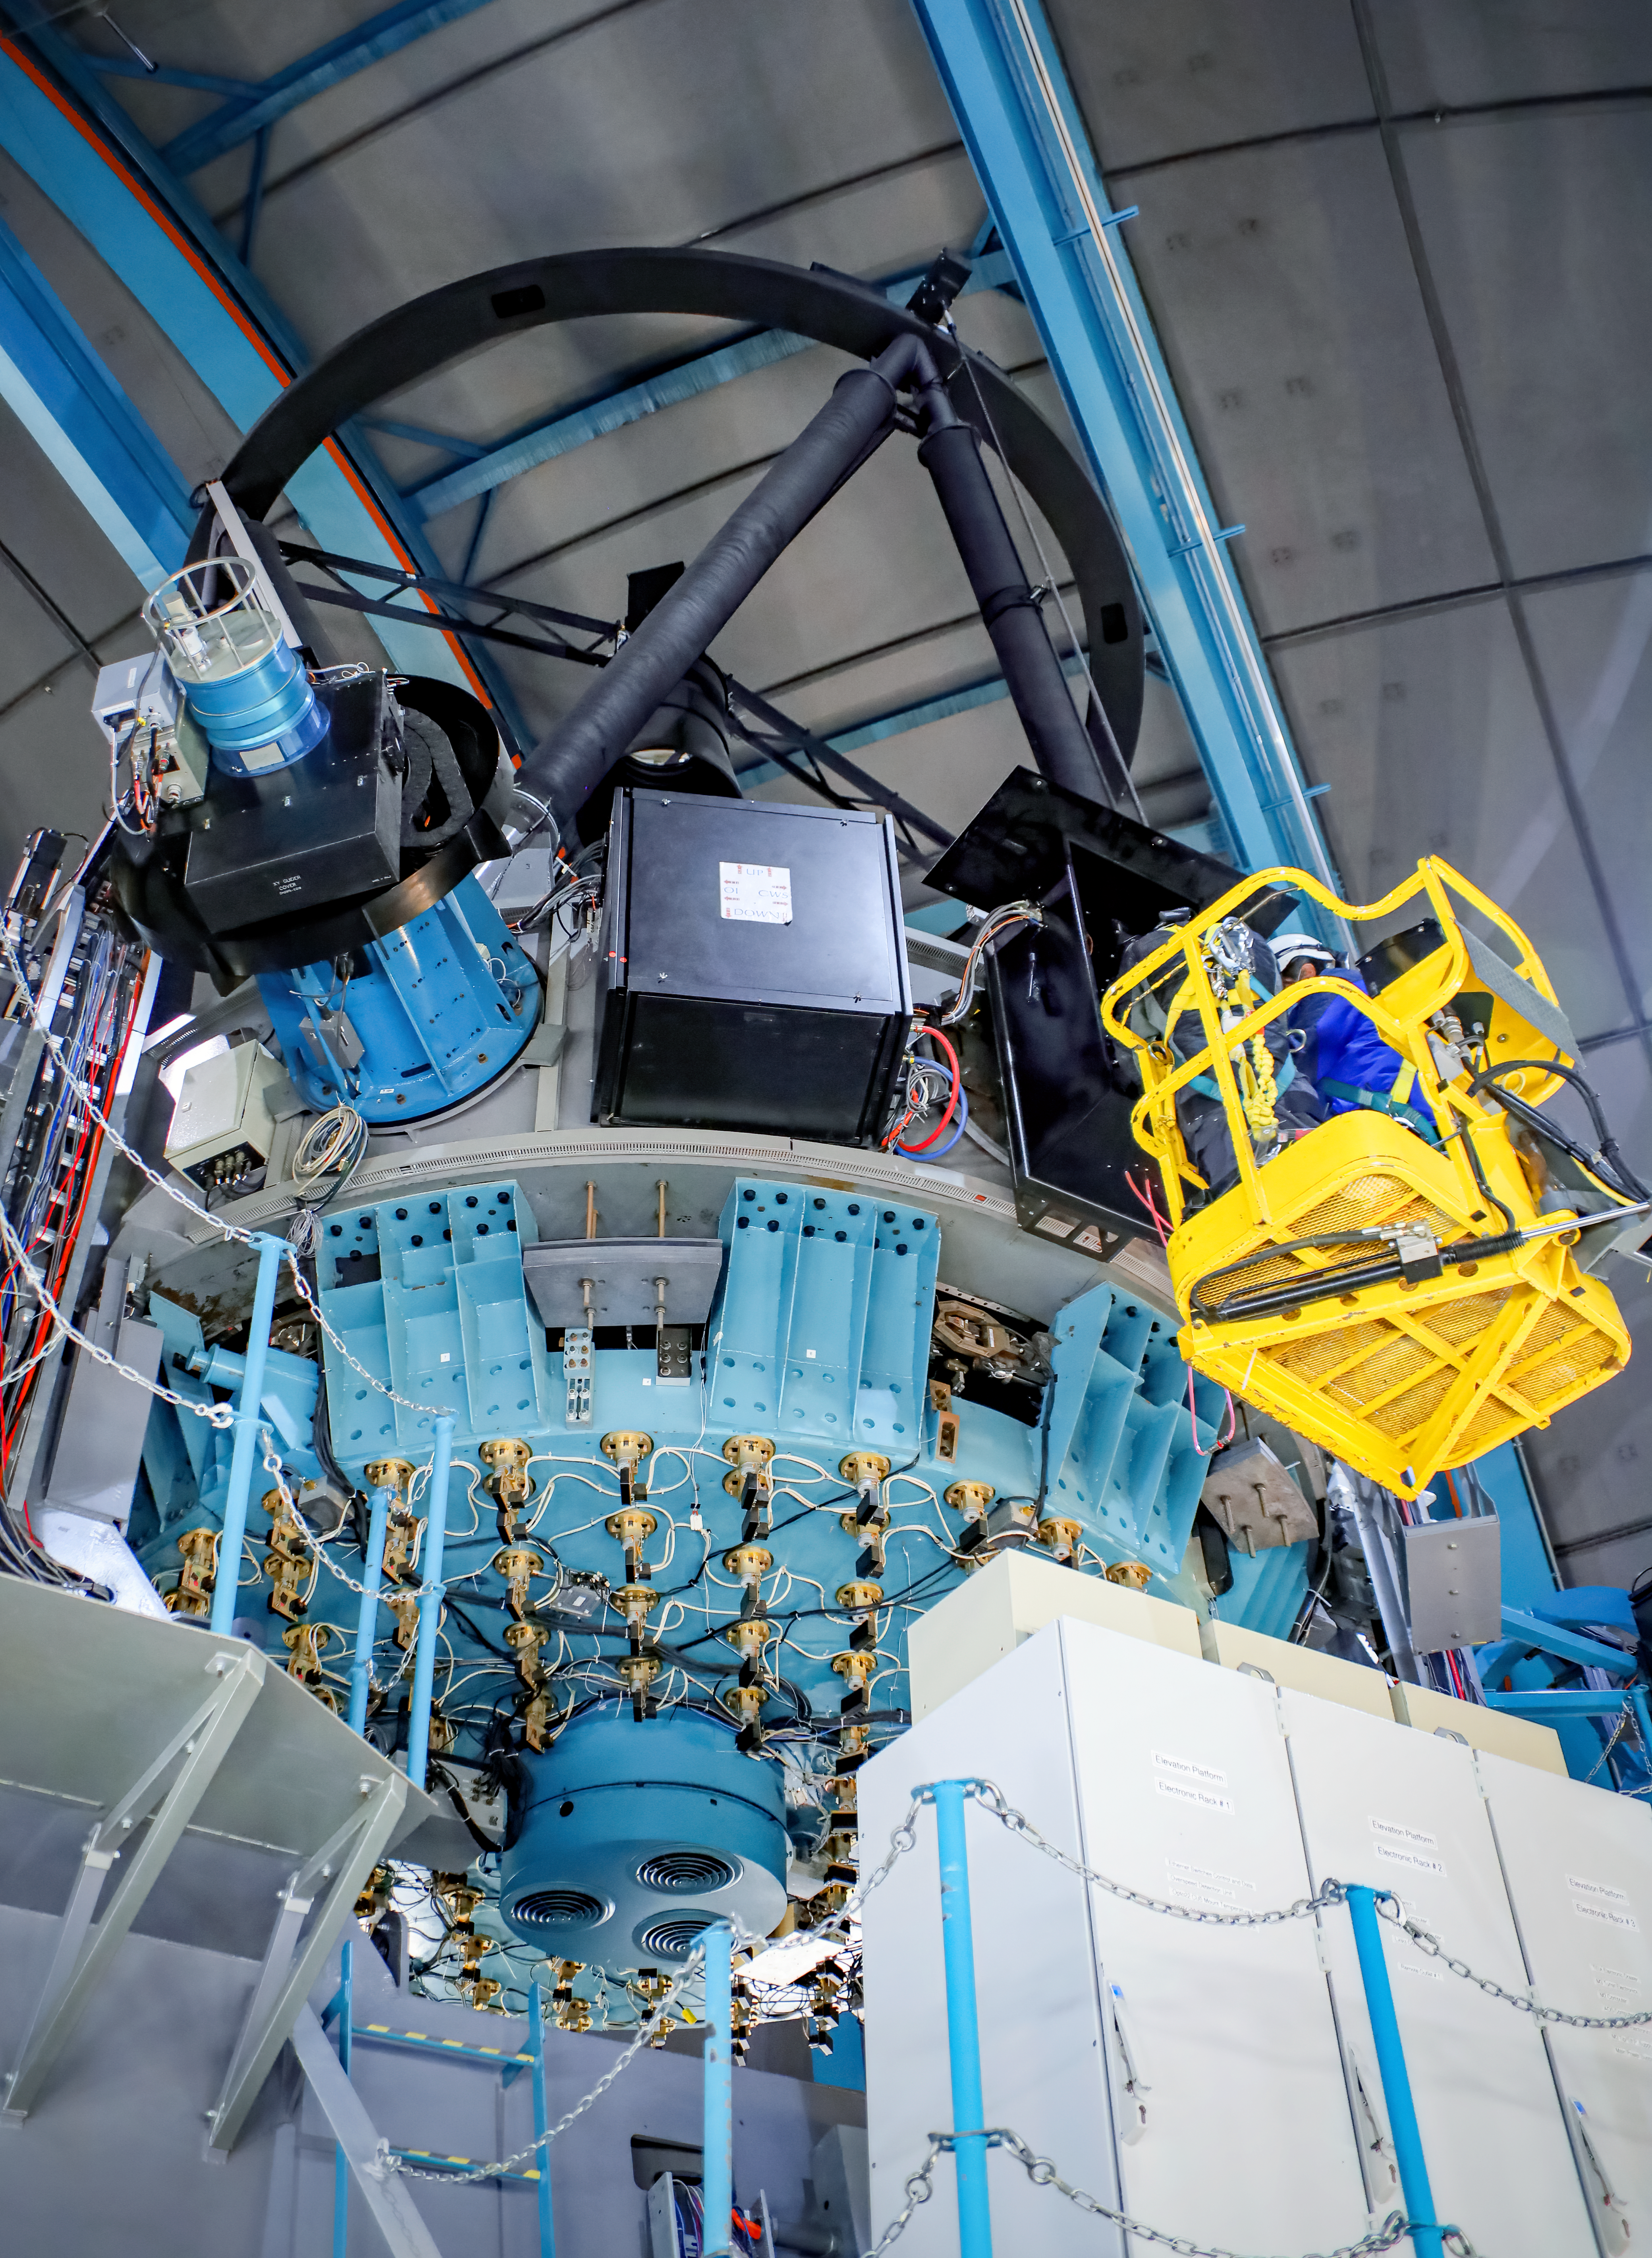

SOAR staff working on the Calibration Wavefront Sensor assembly

SOAR staff, high in the boom lift, working on the openSOAR Calibration Wavefront Sensor assembly box located in one of the folded Cassegrain side ports of the telescope.

Credit: CTIO/NOIRLab/SOAR/NSF/AURA